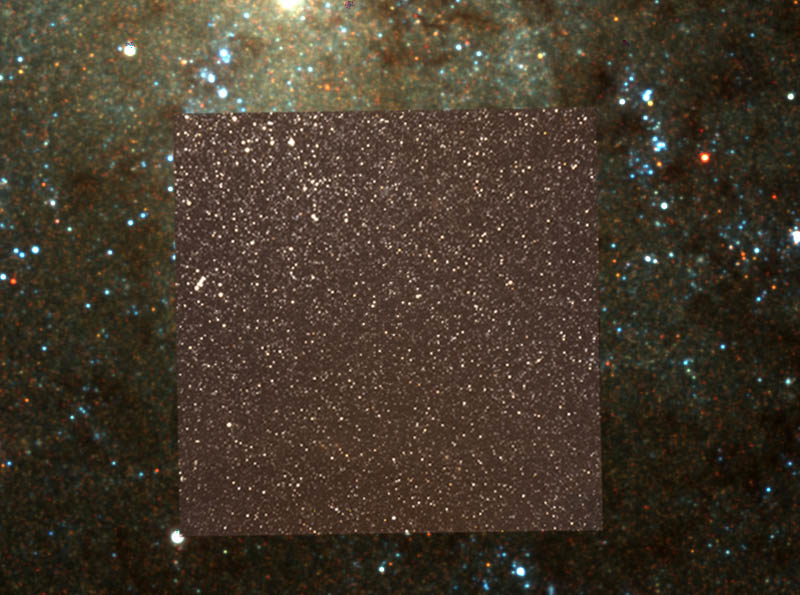

NIRI image superimposed

The same image with the NIRI image superimposed over the region it imaged. Note that the dust is invisible in the NIRI image and many of the blue stars shown in the WIYN image are much dimmer in the infrared.

Credit: International Gemini Observatory/NOIRLab/NSF/AURA/Dr. Lucas Macri